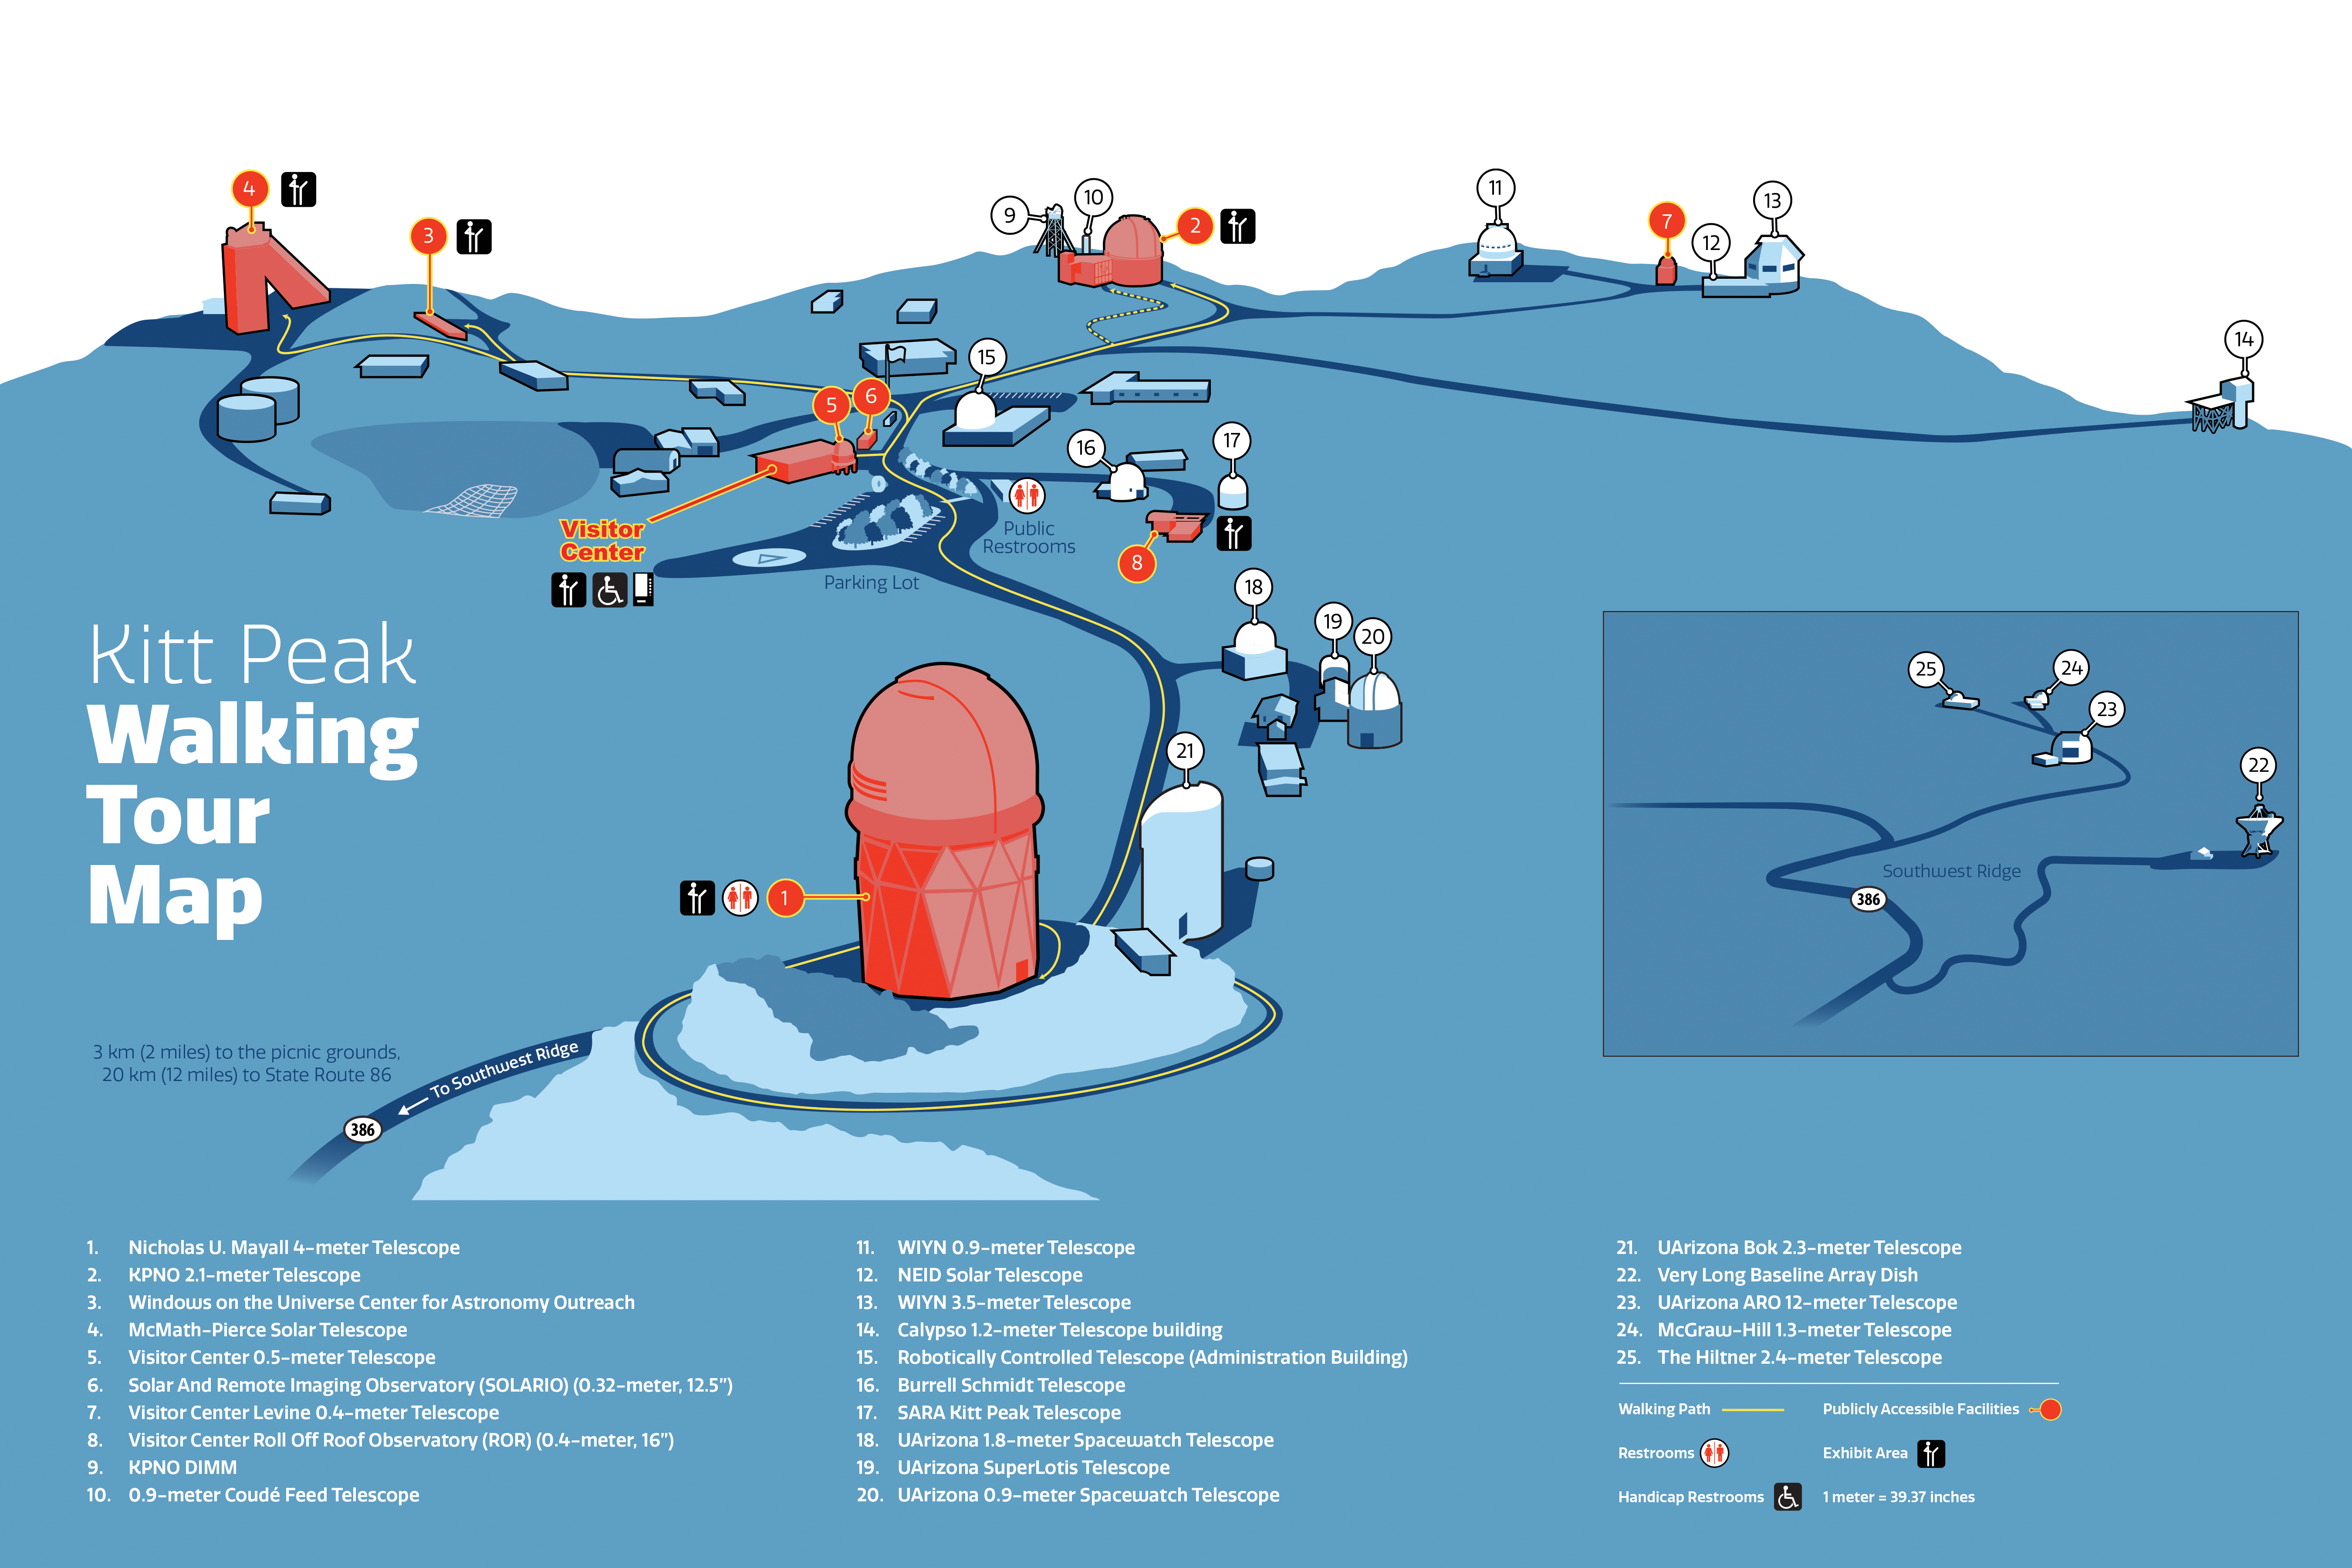

Map: Kitt Peak National Observatory

Kitt Peak National Observatory (KPNO), a Program of NSF NOIRLab, and the Kitt Peak Visitors Center (KPVC) existing facilities — four telescopes, an auditorium, exhibits, telescope galleries, a gift shop — and its existing successful daytime and nighttime programs. The sky island is on Tohono O’odham Nation sacred land with a unique mountain environment, geology, flora and fauna.

Credit: KPNO/NOIRLab/NSF/AURA